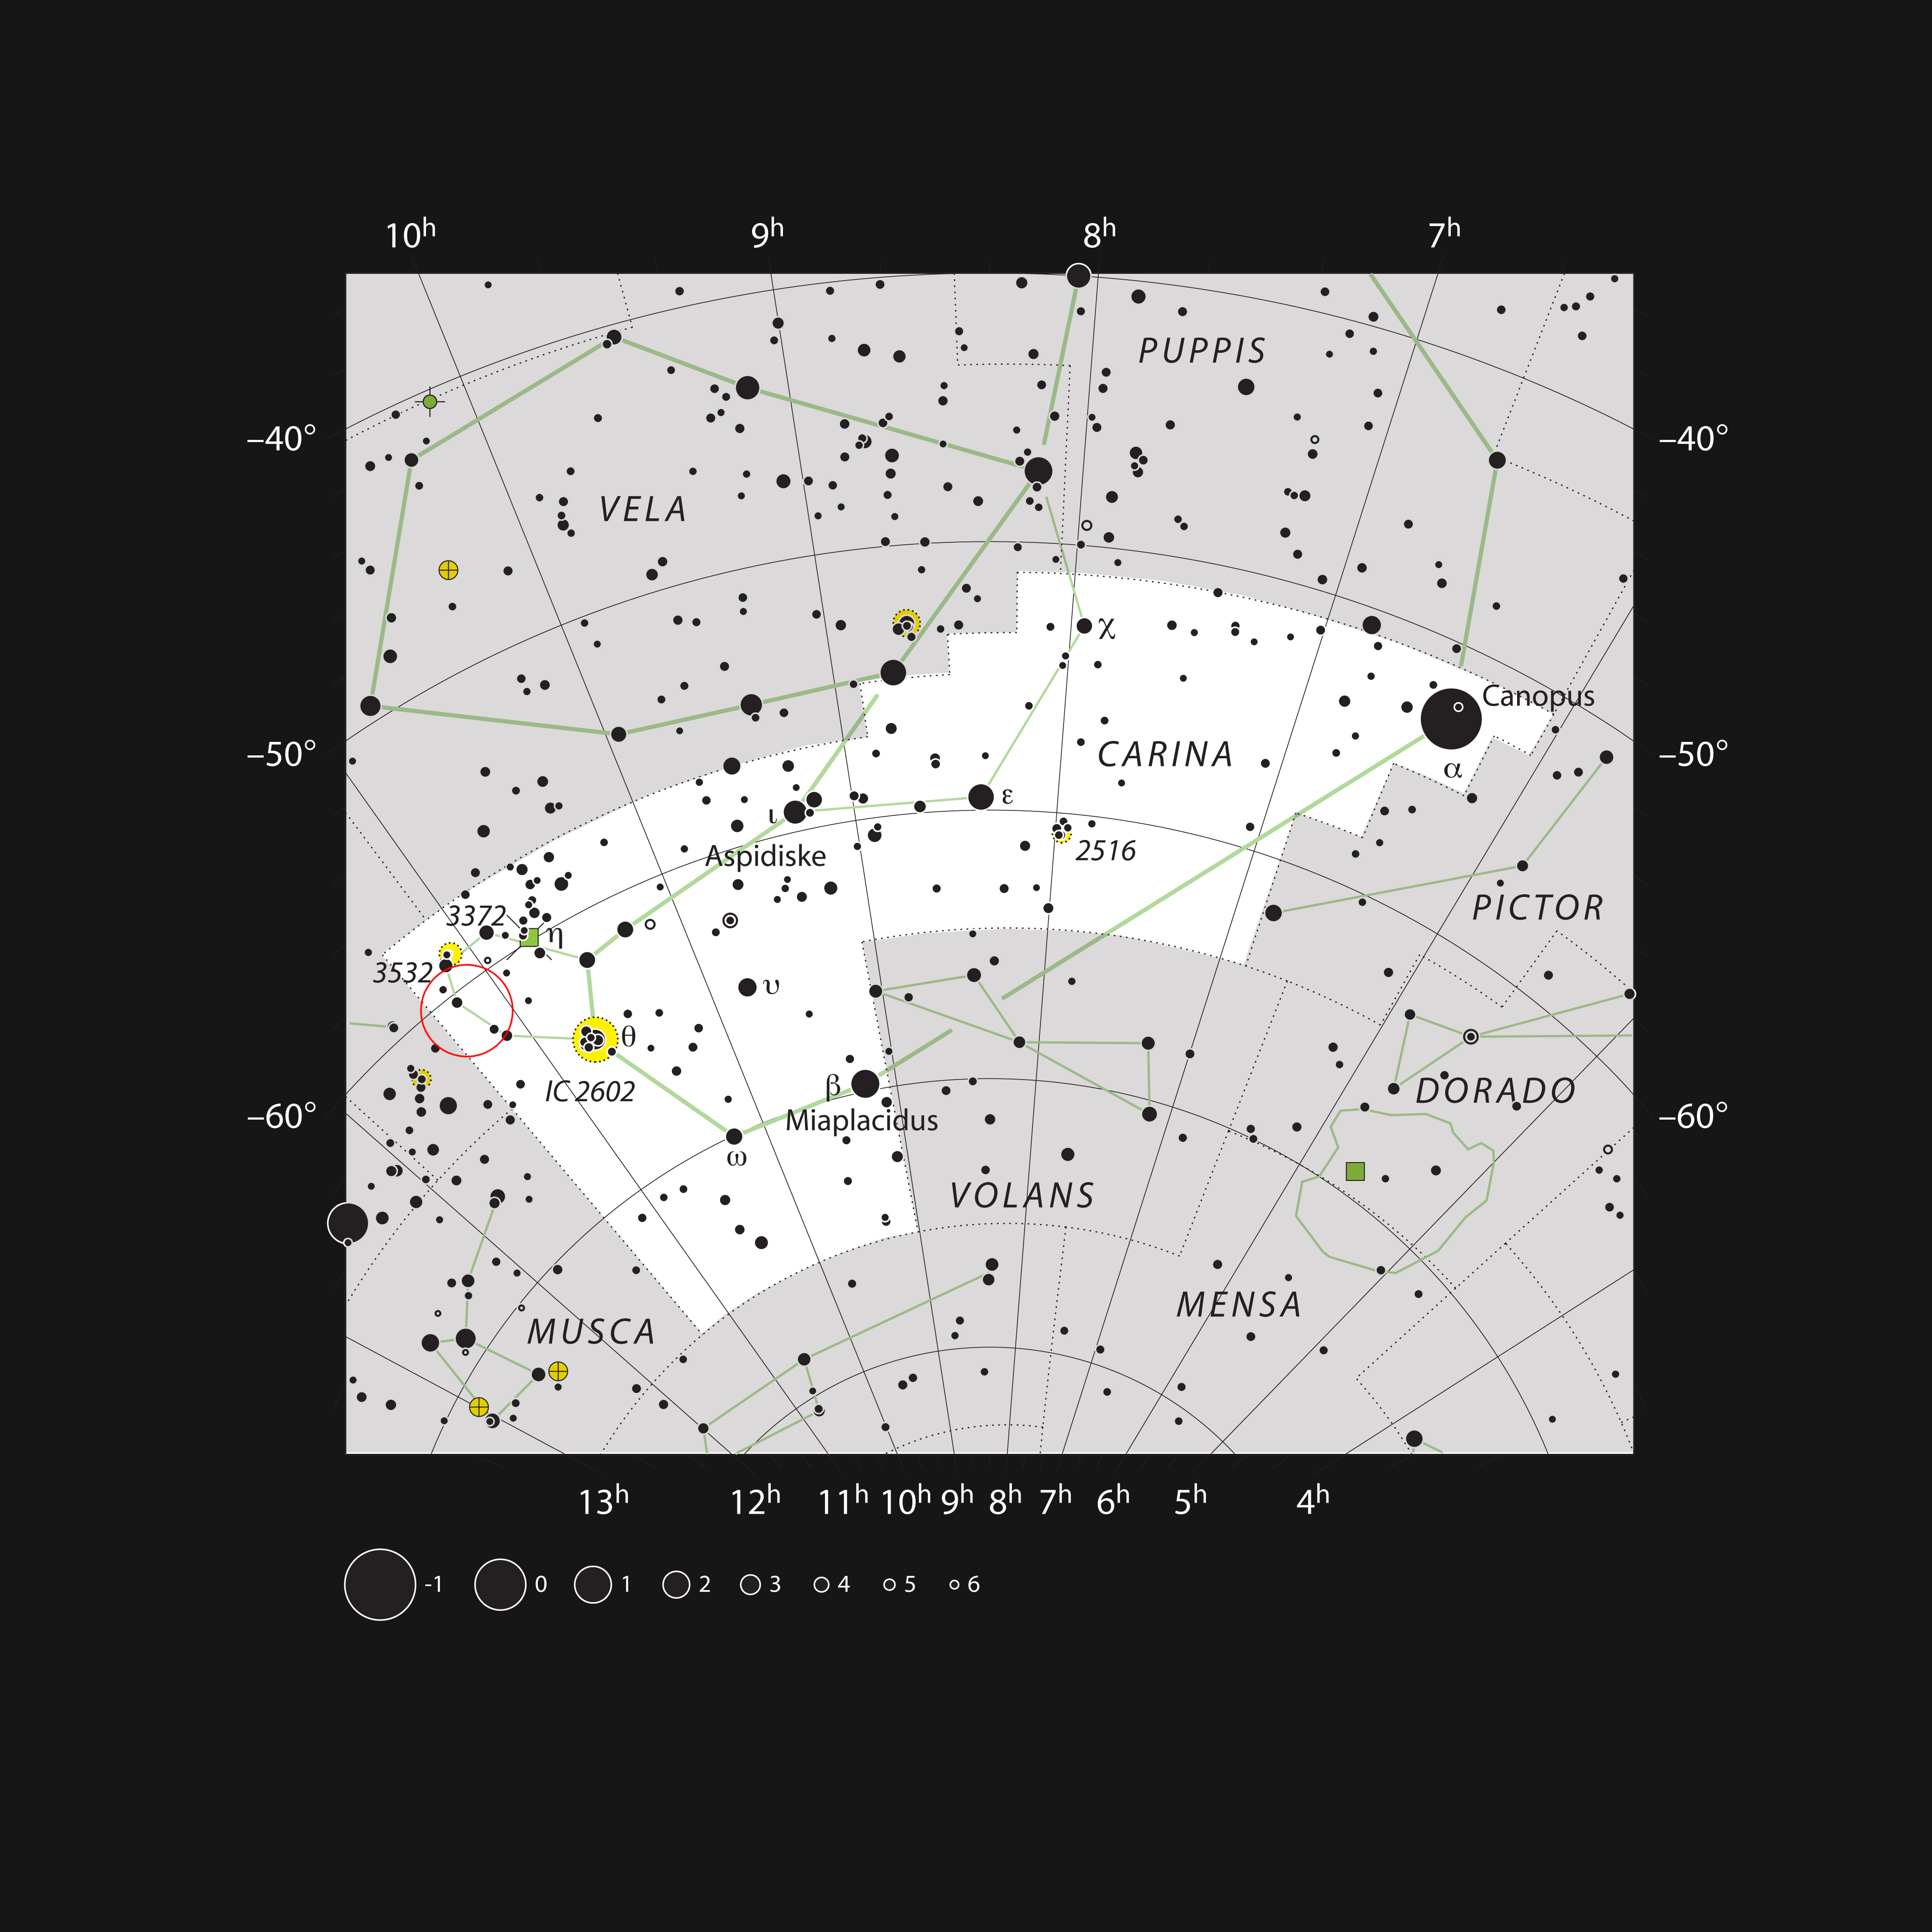

The star cluster NGC 3590 in the constellation of Carina

This chart shows the large constellation of Carina, the keel of the ship Argo Navis, of Jason and the Argonauts fame. Most of the stars visible to the naked eye on a clear night are shown. The small star cluster NGC 3590 is shown. It can be seen in a small telescope as a little knot of faint stars in a rich region of the southern Milky Way.

Credit: ESO, IAU and Sky & Telescope